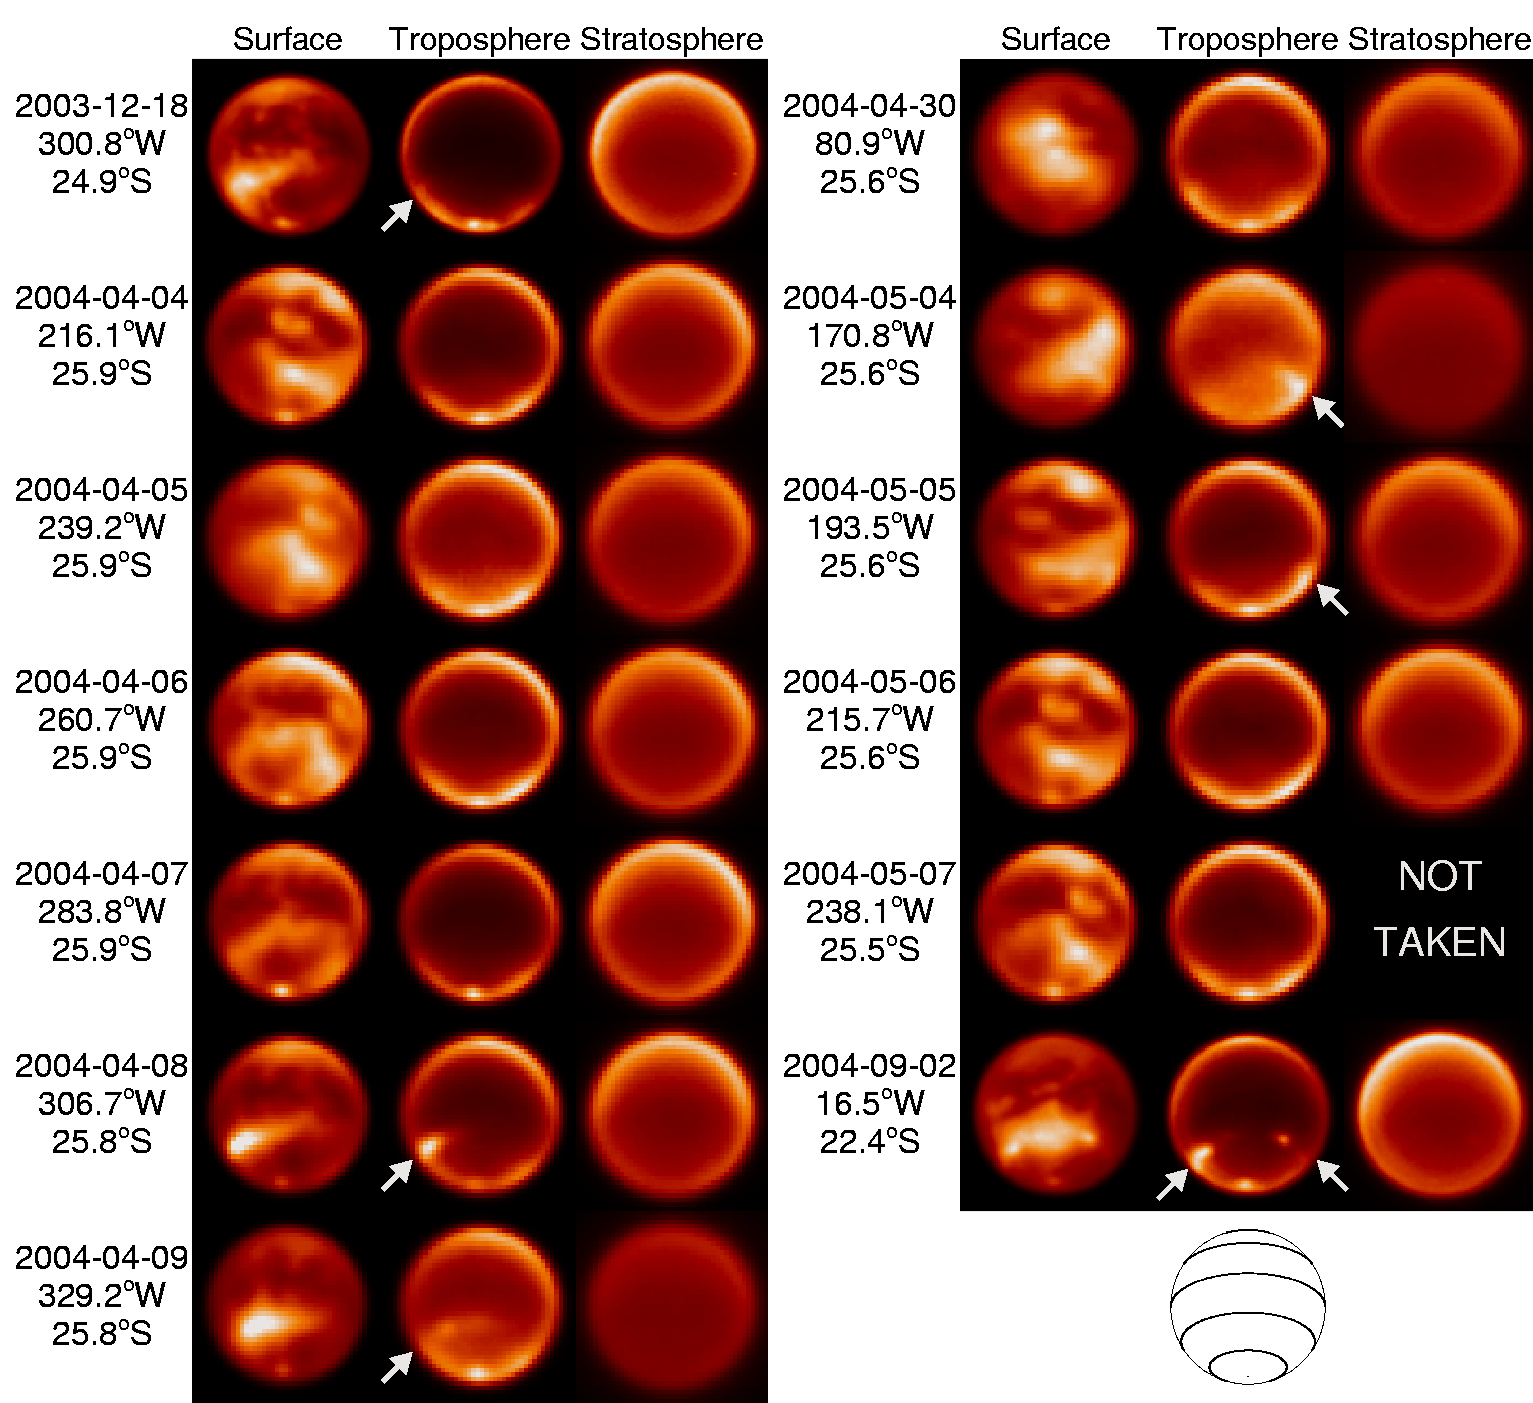

New Clouds Add to Titan's Mystery

Credit: Gemini Observatory